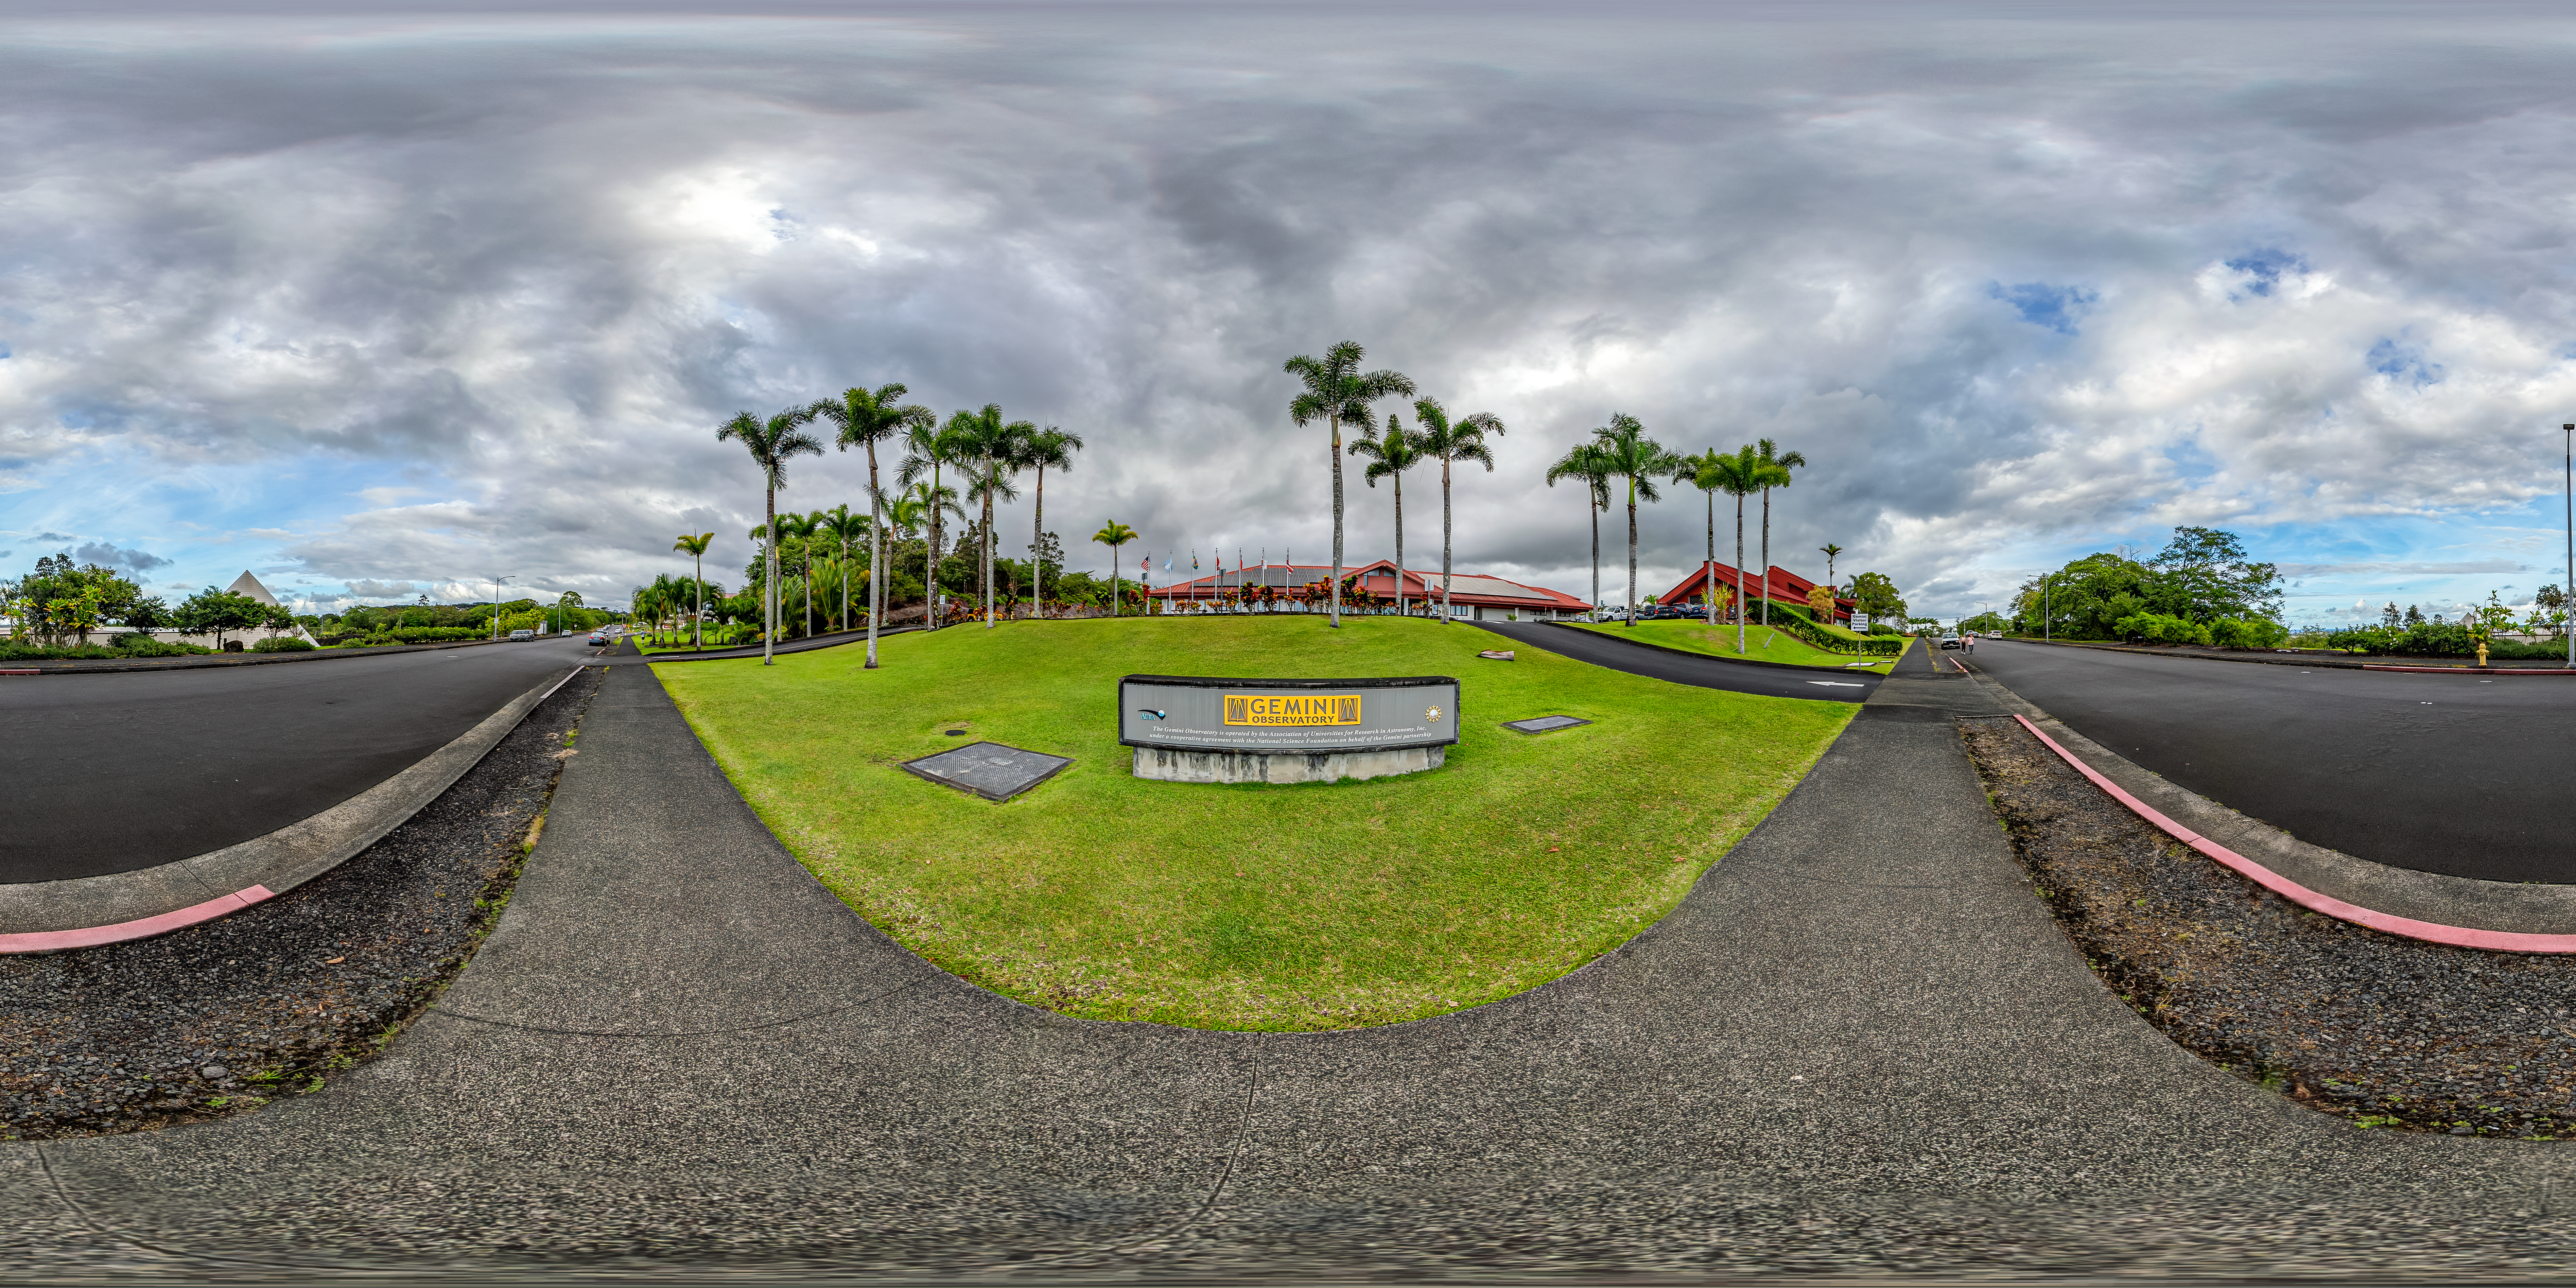

Gemini North Hilo Base Facility 360 Panorama

A 360 panorama view of the Gemini North Hilo Base Facility in Hawai'i.

A fulldome version of this image can be found here.

Credit: International Gemini Observatory/NOIRLab/NSF/AURA/T. Matsopoulos